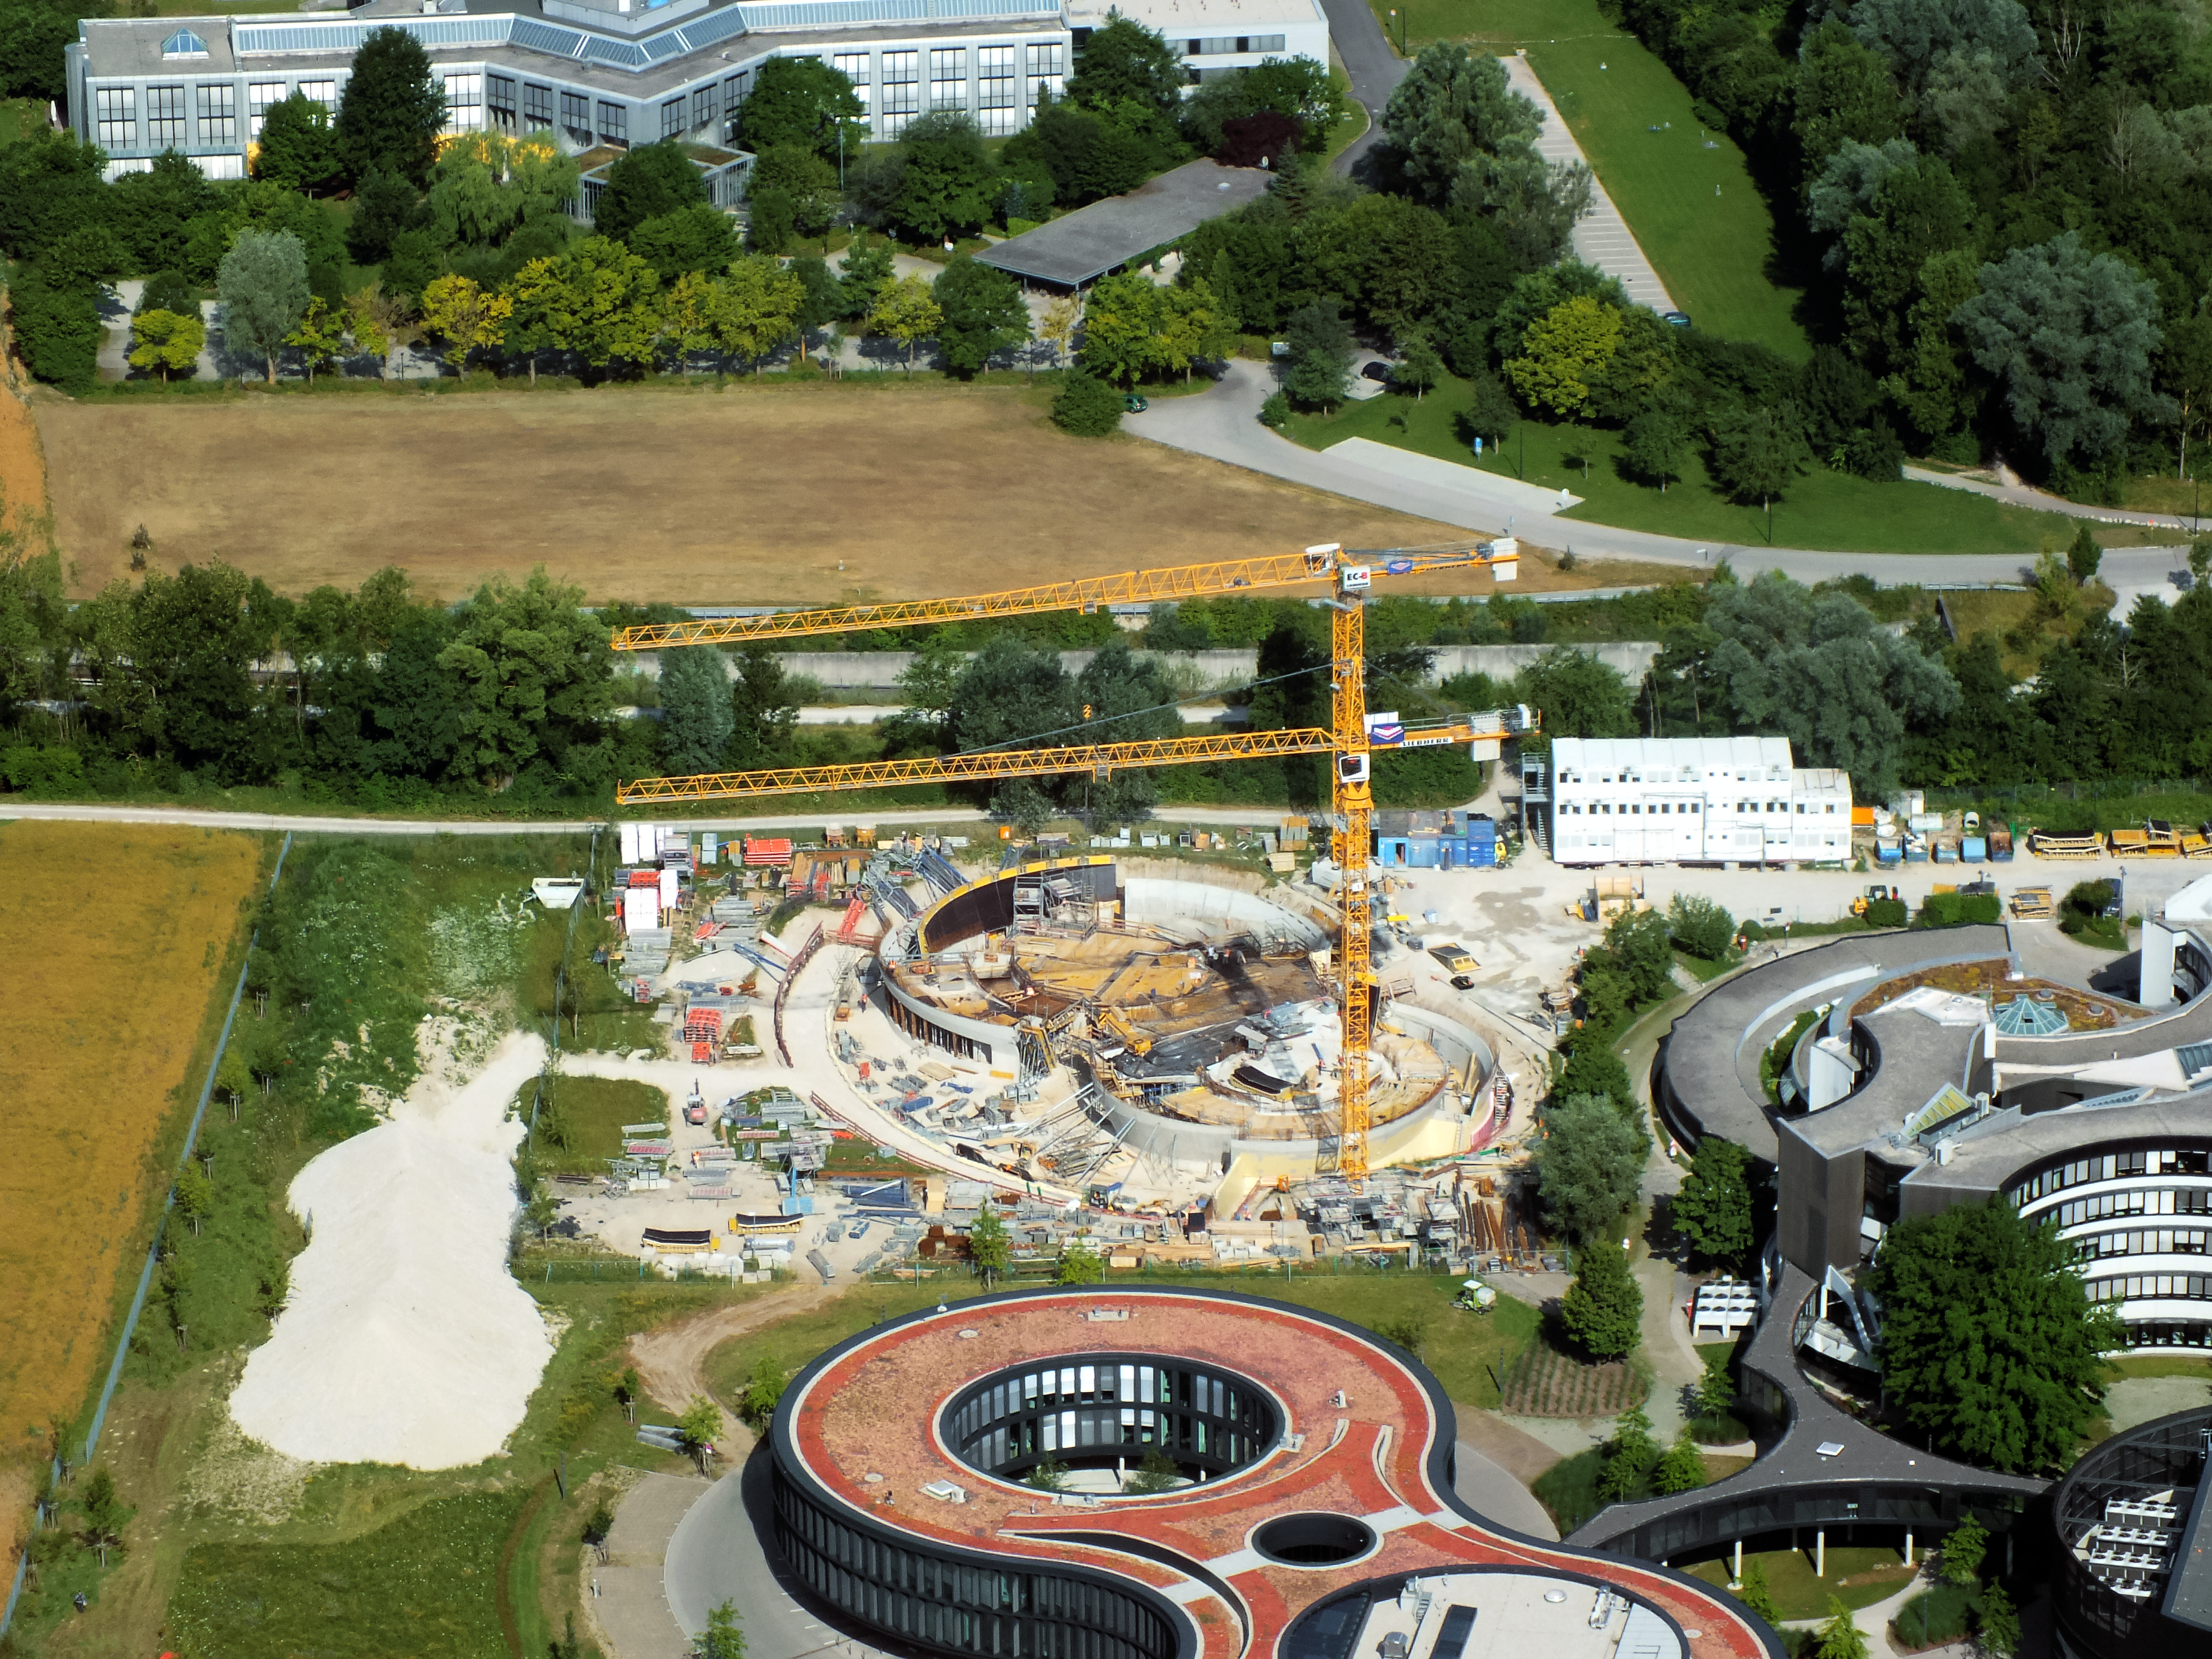

Aerial view of ESO Headquarters

In Garching bei München, nestled into the lush Bavarian landscape, are the ESO Headquarters and the ESO Supernova Planetarium & Visitor Centre, both of which are pictured in this incredible image from an ultralight plane.

The construction site of the ESO Supernova can be seen encircled by cranes. The original ESO Headquarters building can be seen towards the bottom right corner, alongside the new extension building — identifiable through its distinct red roof.

Credit: ESO/E. Graf